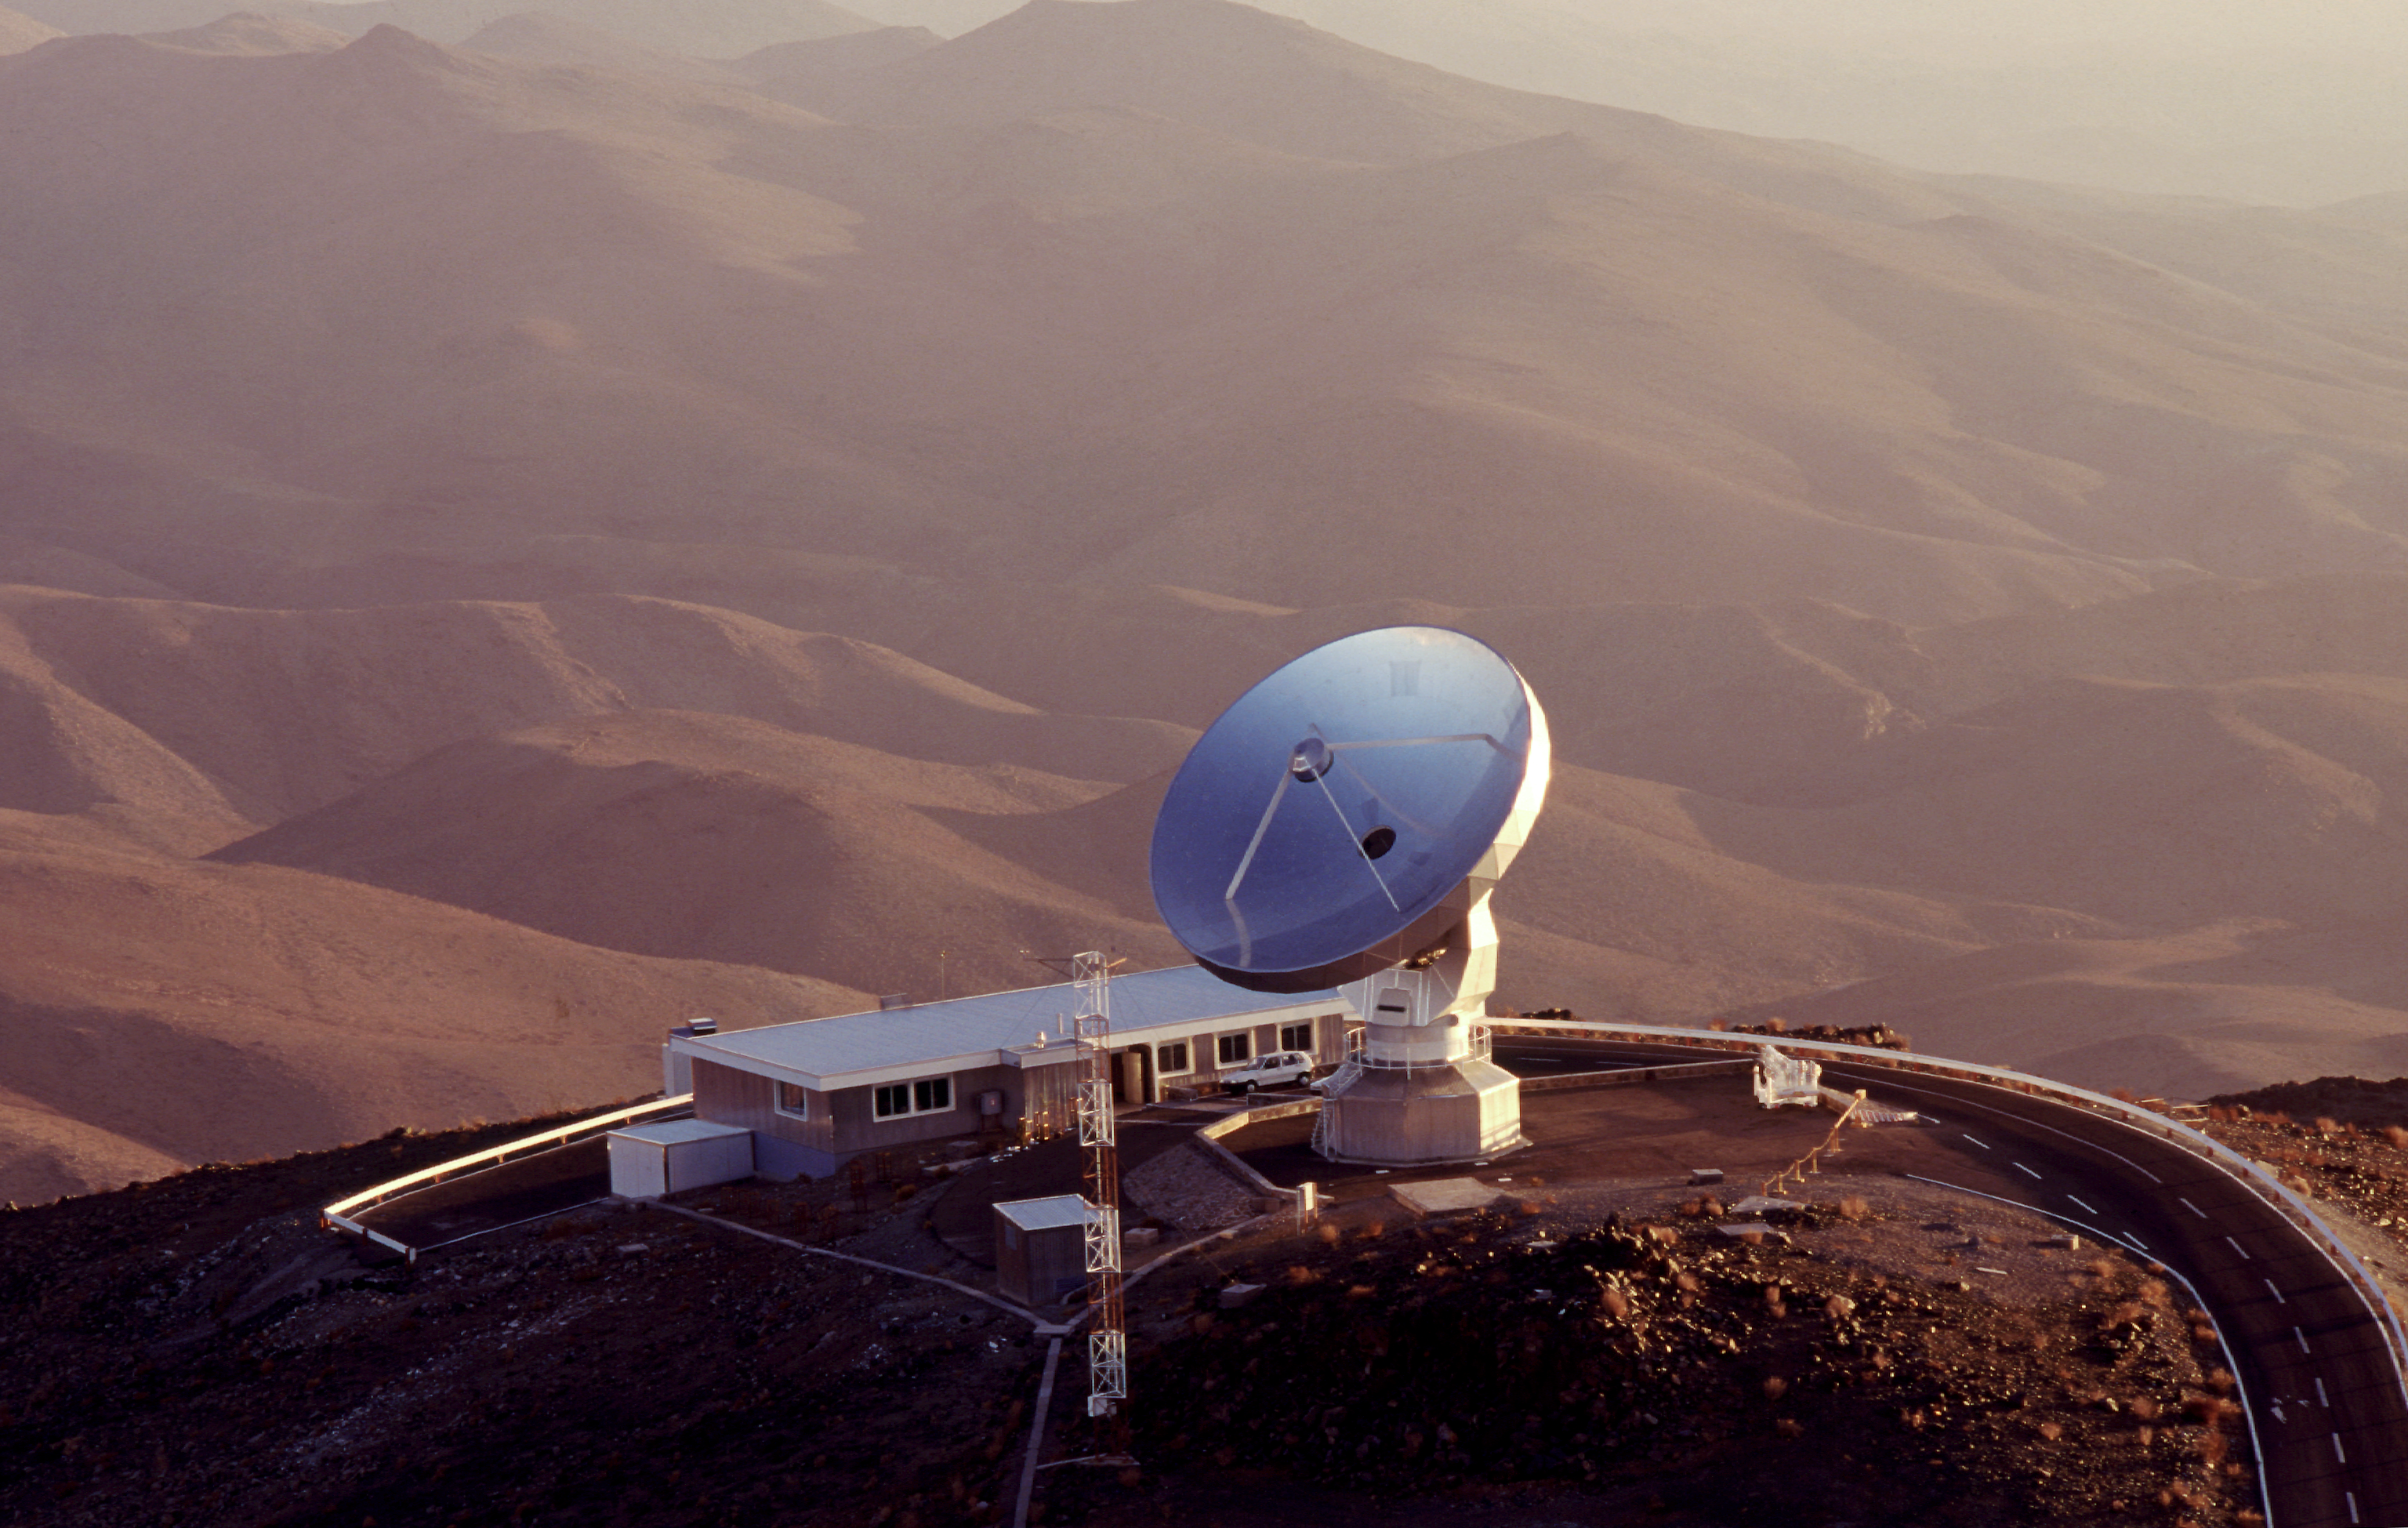

SEST and control

The Swedish–ESO Submillimetre Telescope and control room at La Silla Observatory in Chile.

Credit: ESO